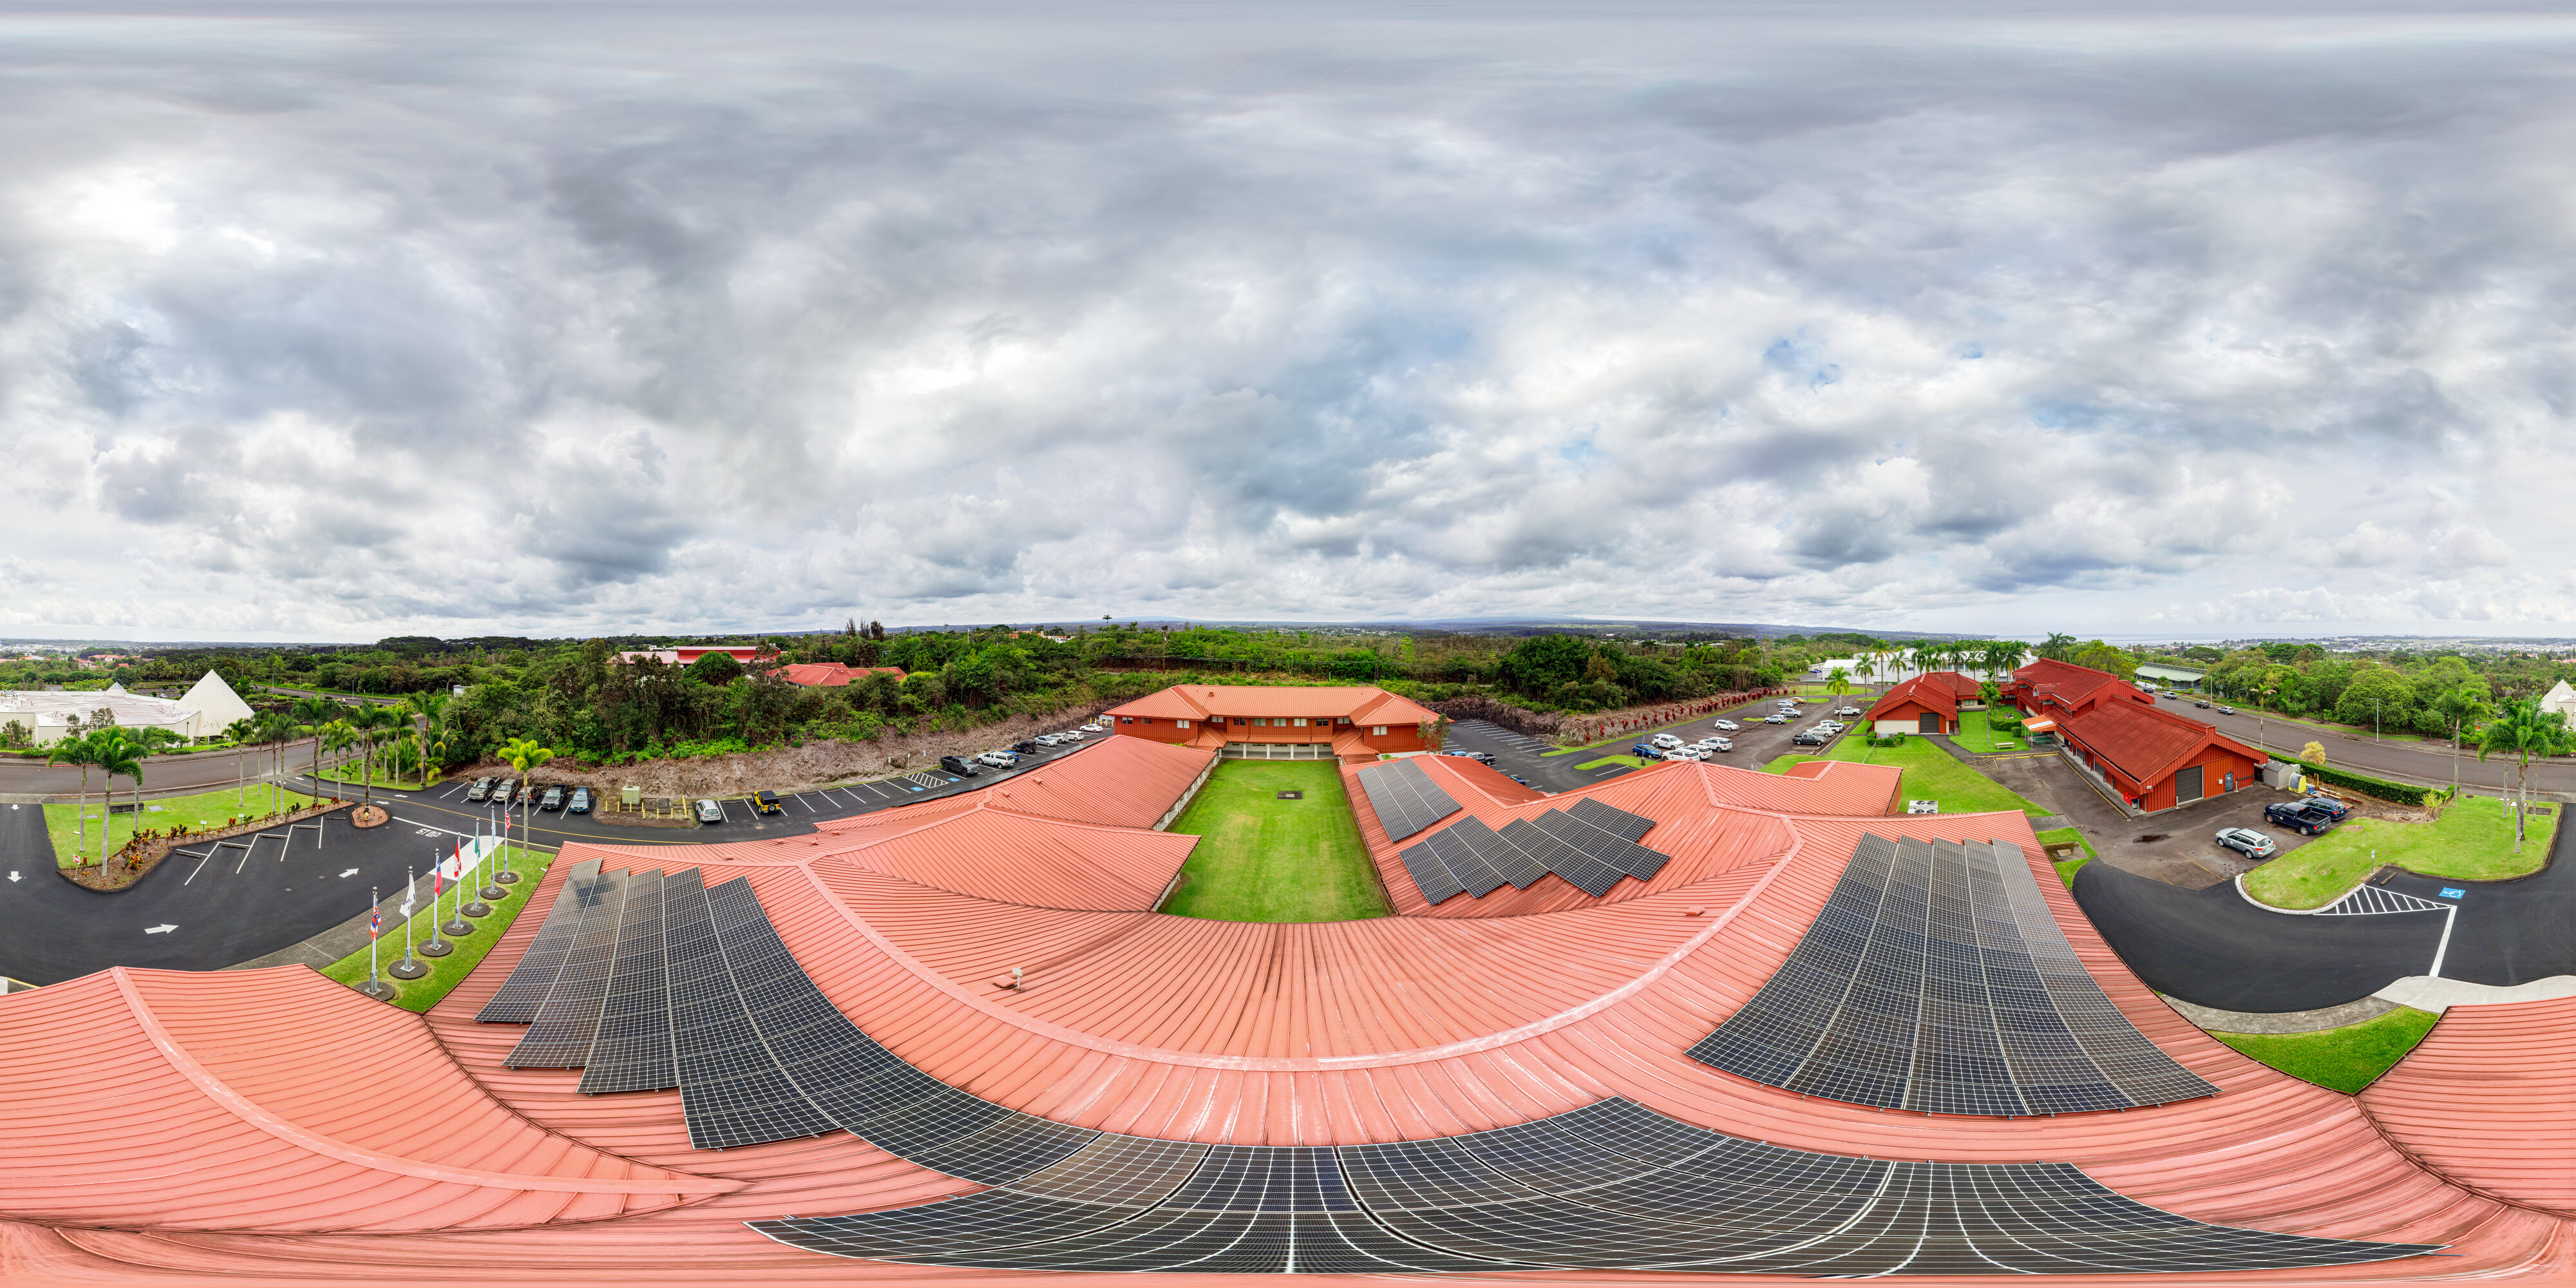

Gemini North Hilo Base Facility 360 Panorama

An aerial 360 panorama of the Gemini North Hilo Base Facility in Hilo, Hawai‘i.

Credit: NOIRLab/NSF/AURA/ T. Matsopoulos